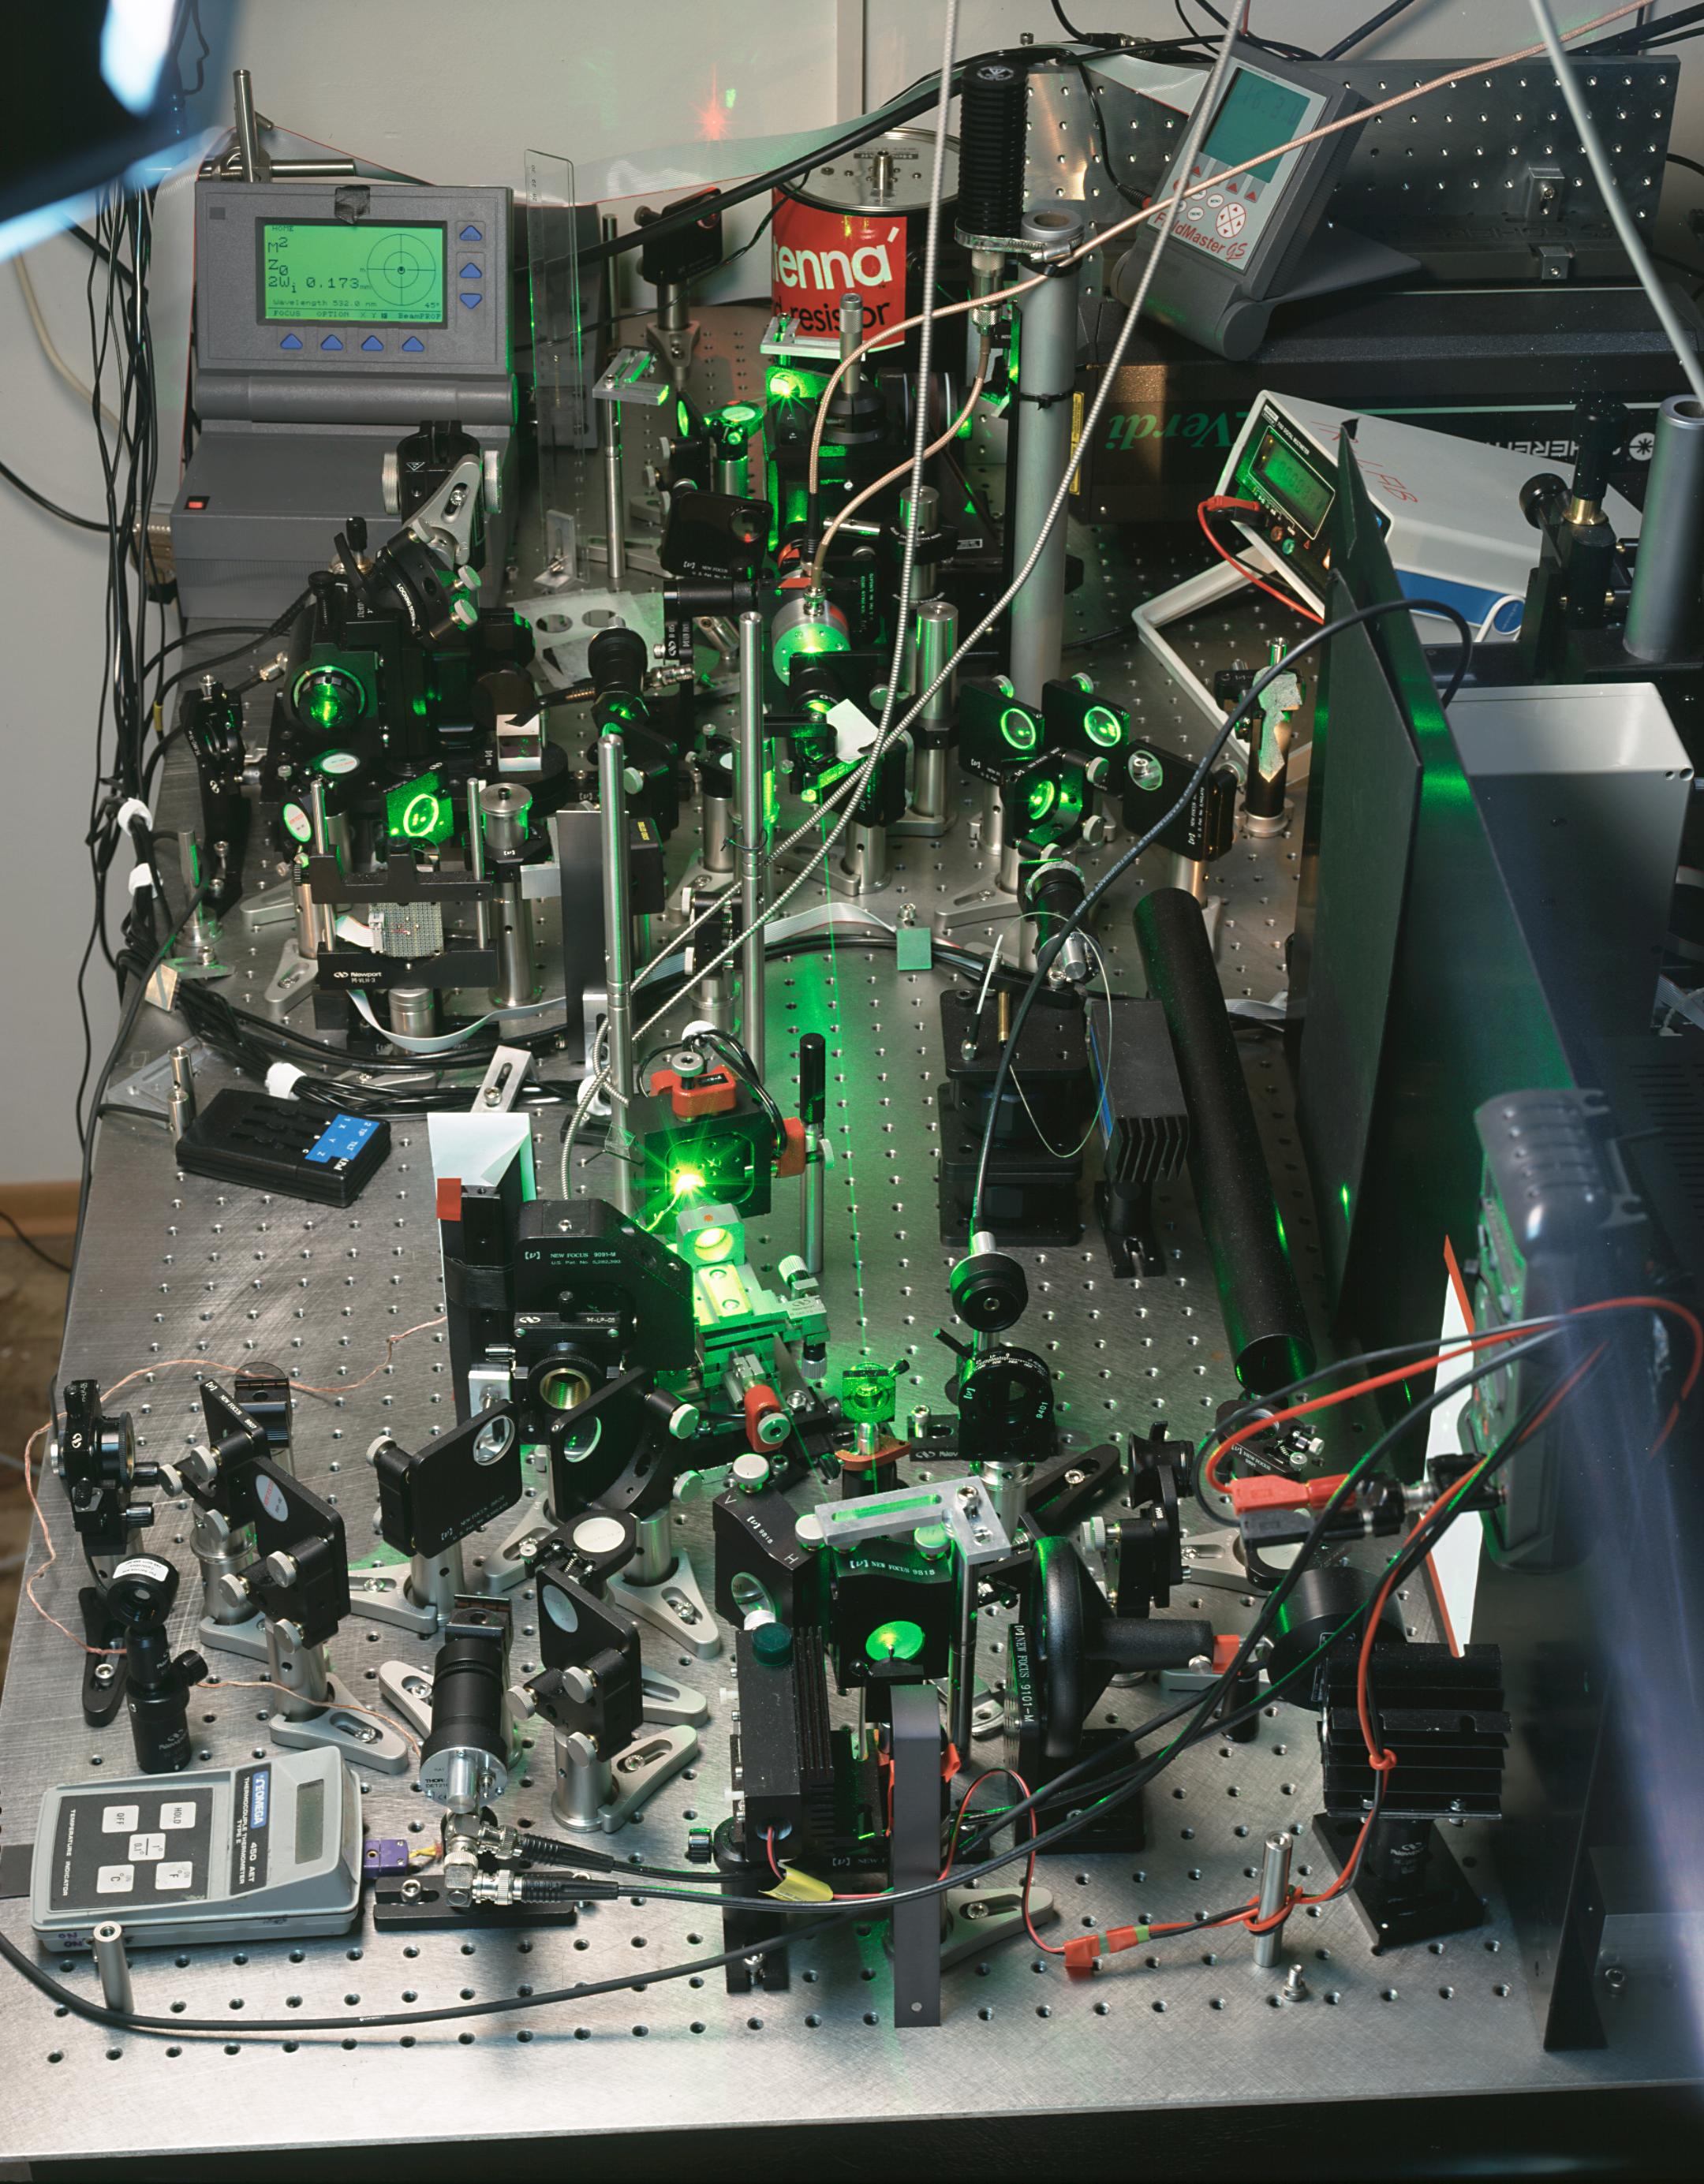

Laser laboratory

Inside one of the laser labs in May 2005.

Credit: ESO